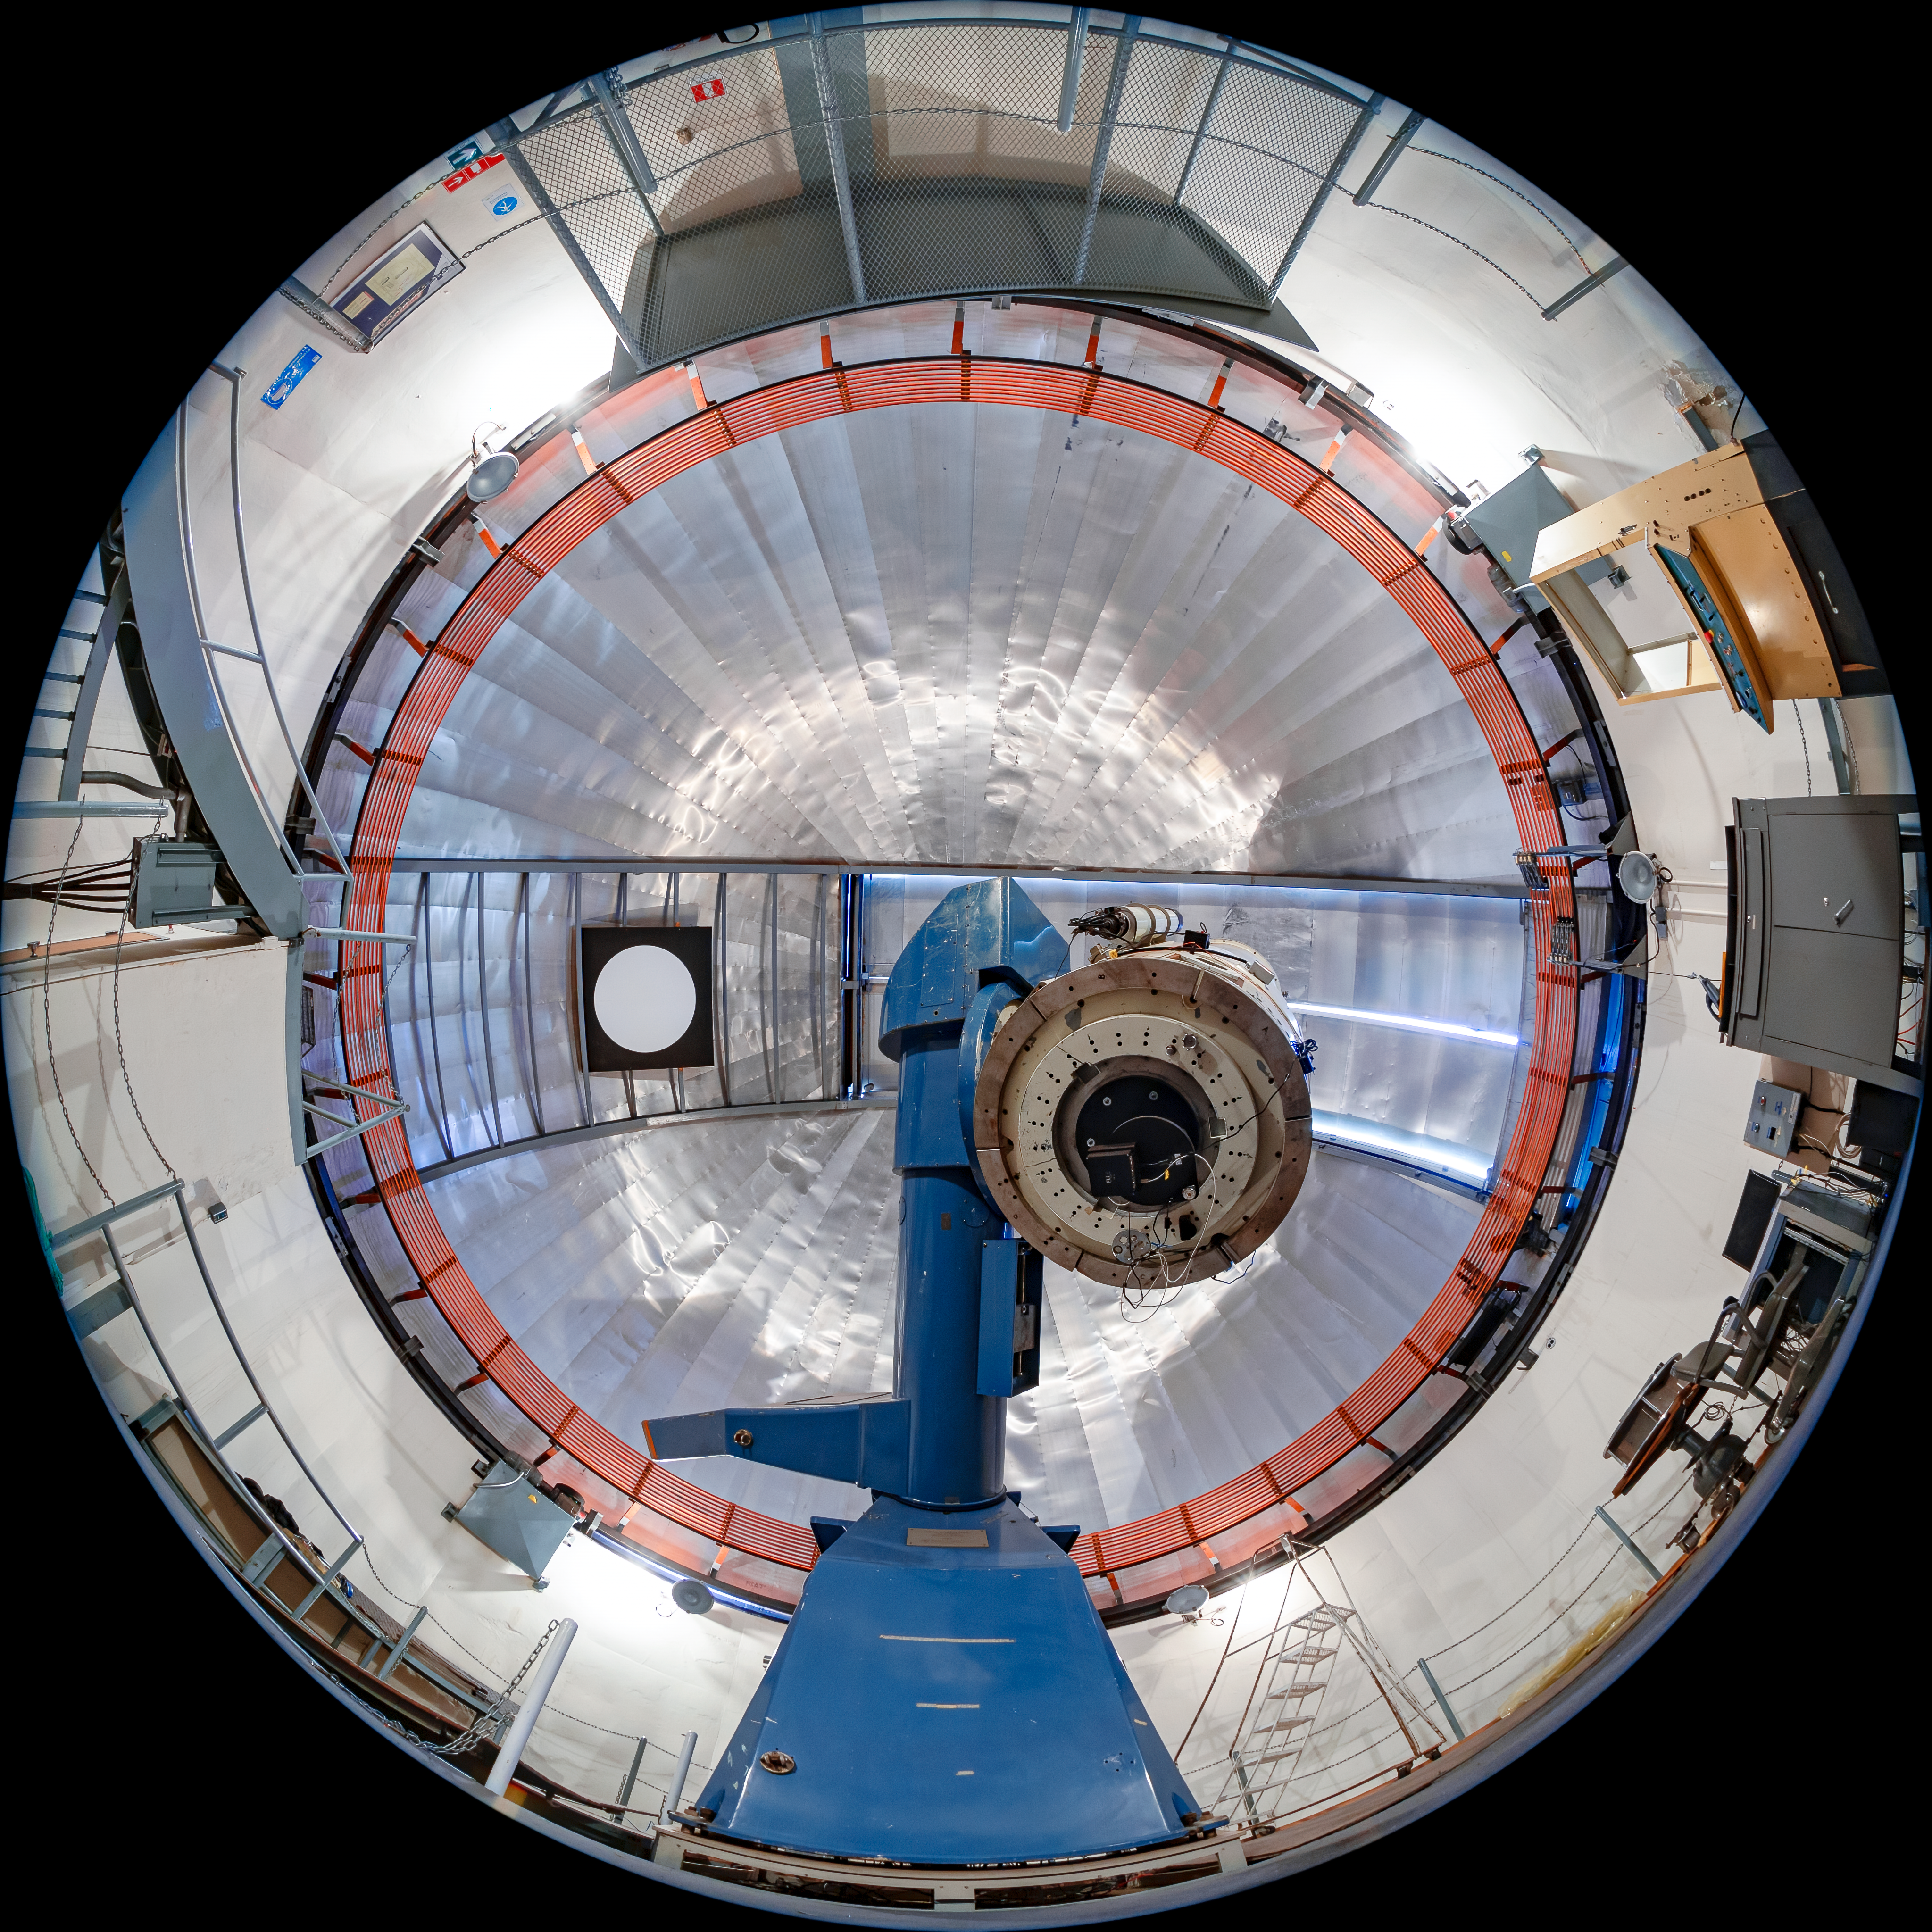

SMARTS 1.0-meter Telescope Interior

The interior of the SMARTS 1.0-meter Telescope, one of four telescopes that make up the Small and Moderate Aperture Research Telescope System (SMARTS) Consortium, located at Cerro-Tololo Inter American Observatory (CTIO), a Program of NSF NOIRLab. It was originally located in Bethany, Connecticut, and was relocated to CTIO in 1972. As of August 2020, it is operated in robotic mode with an optical imaging camera.

Credit: CTIO/NOIRLab/NSF/AURA/T. Matsopoulos